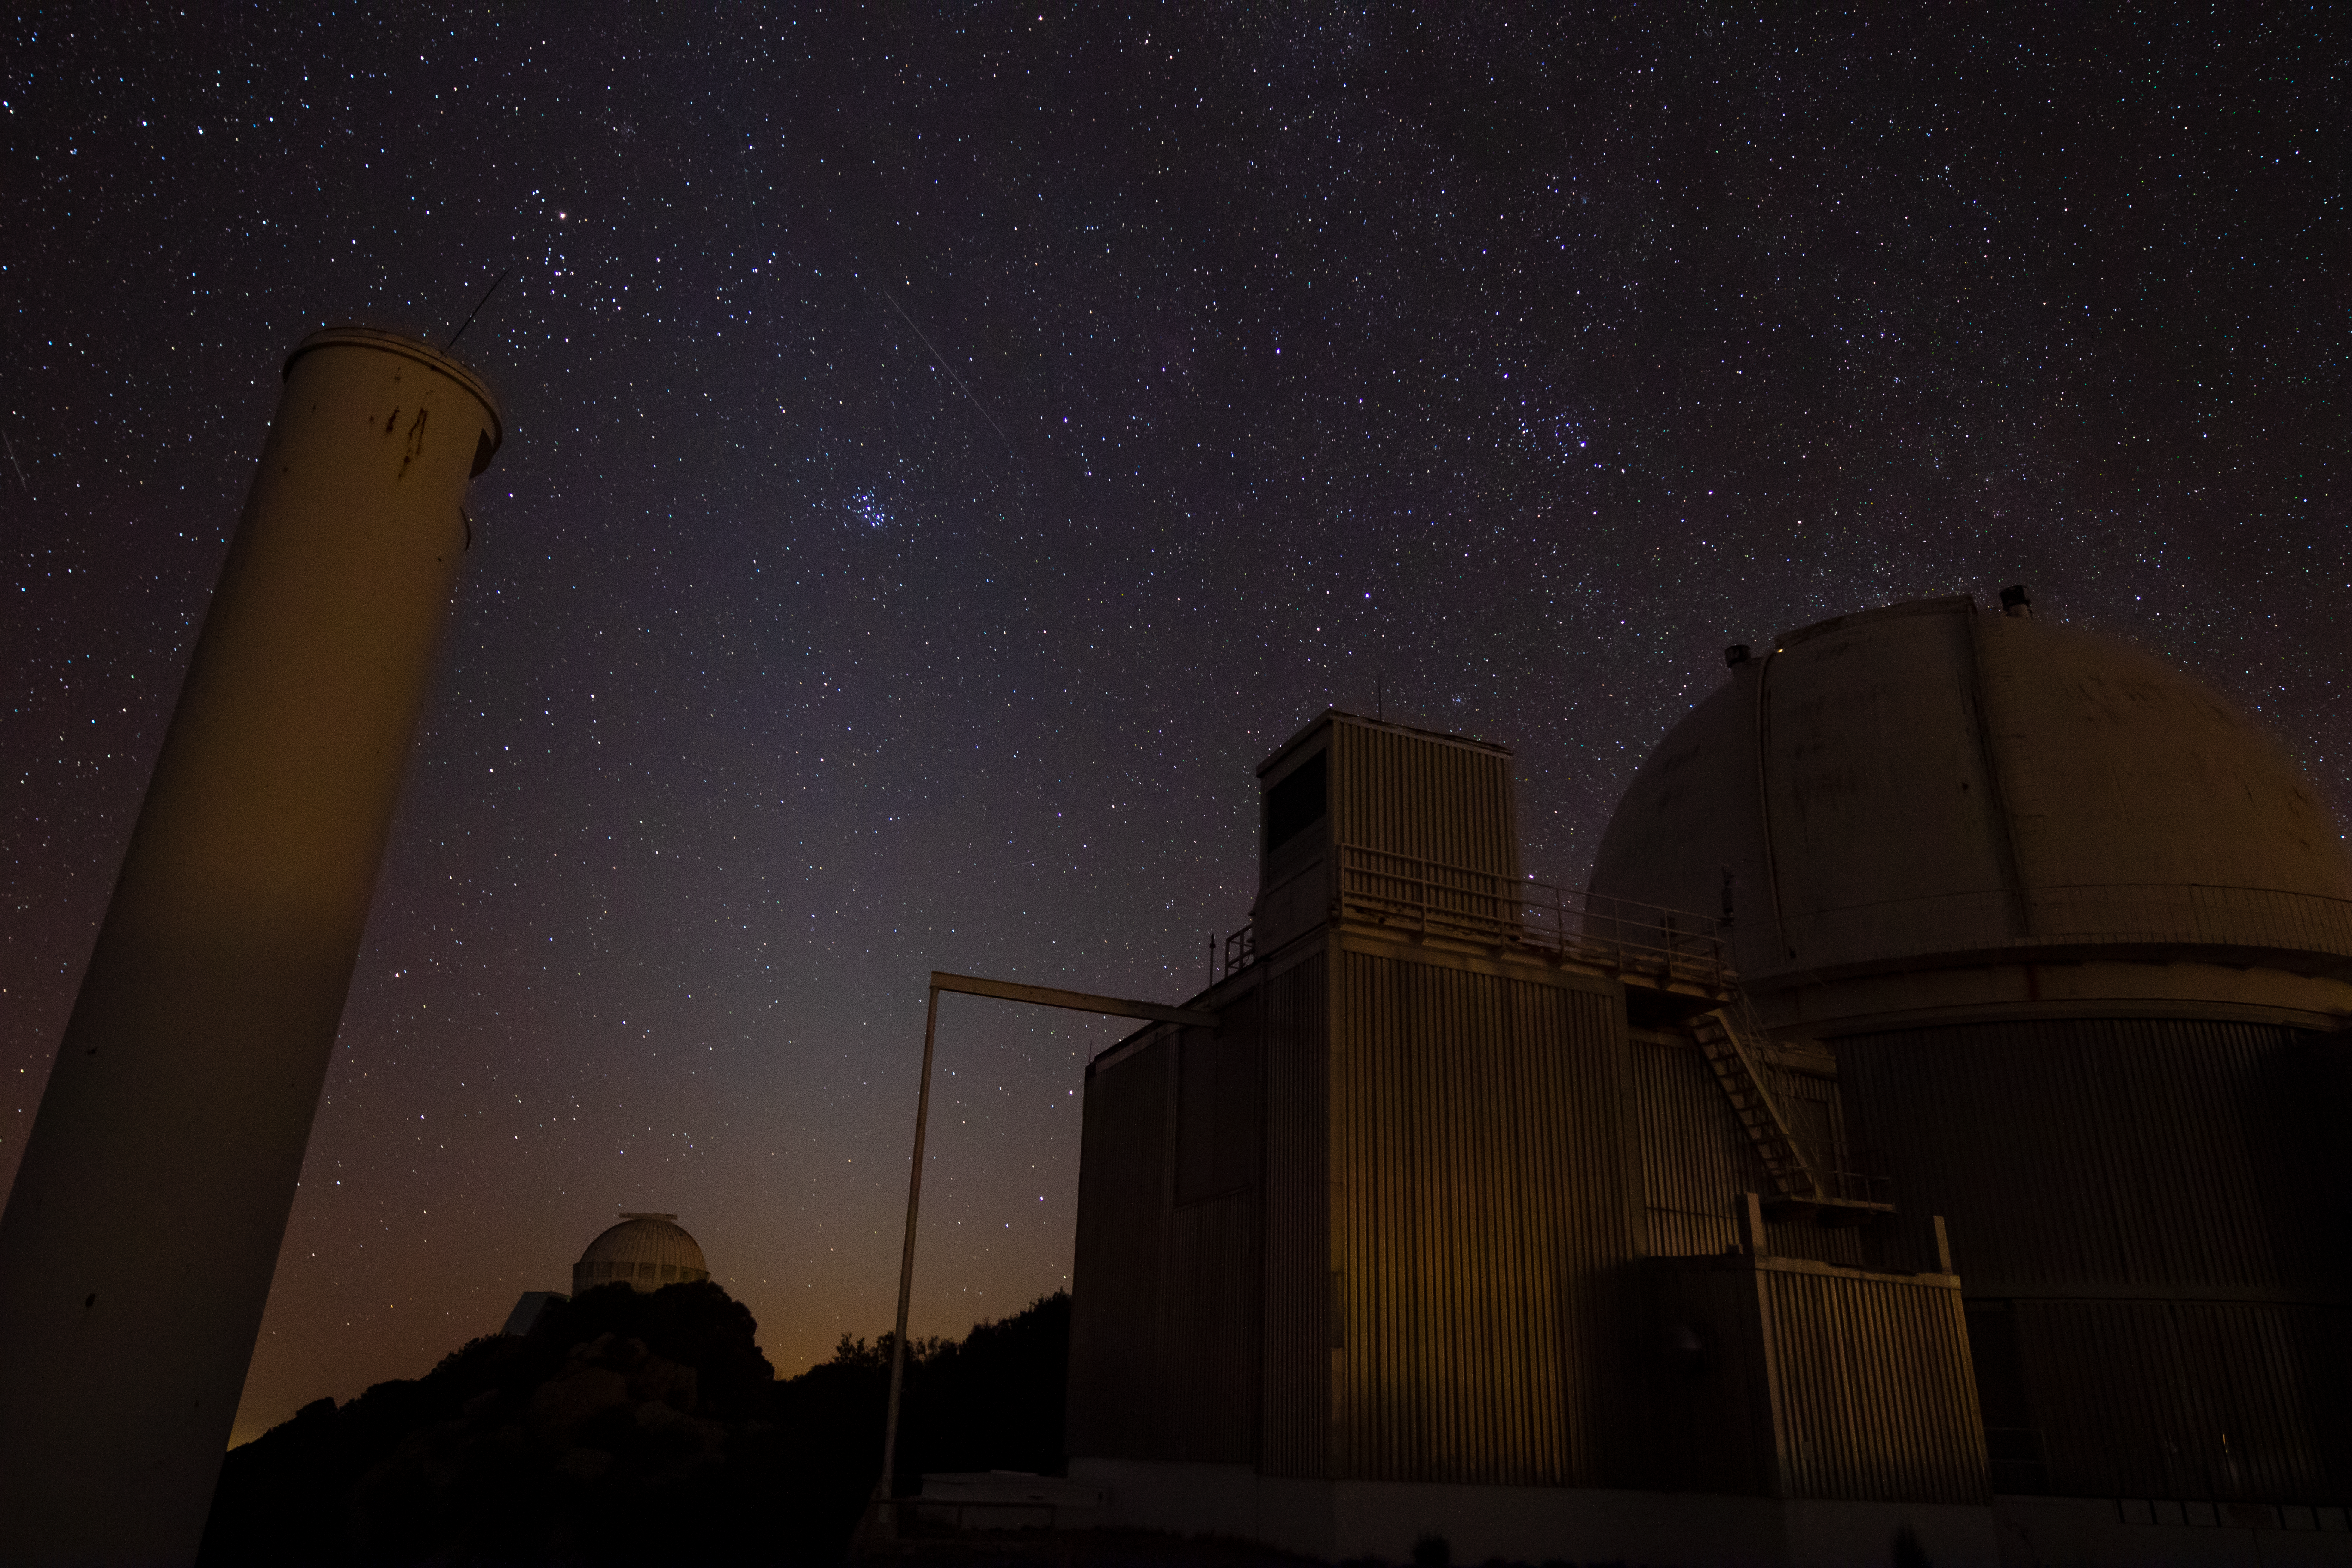

0.9-meter Coudé Feed Telescope at Night

The 0.9-meter Coudé Feed Telescope underneath a blanket of stars at Kitt Peak National Observatory in Arizona. In the background on the left is the WIYN 0.9-meter Telescope, and northward, one can see a faint meteor shooting across the sky.

Credit: Kitt Peak National Observatory/NOIRLab/NSF/AURA/P. Marenfeld